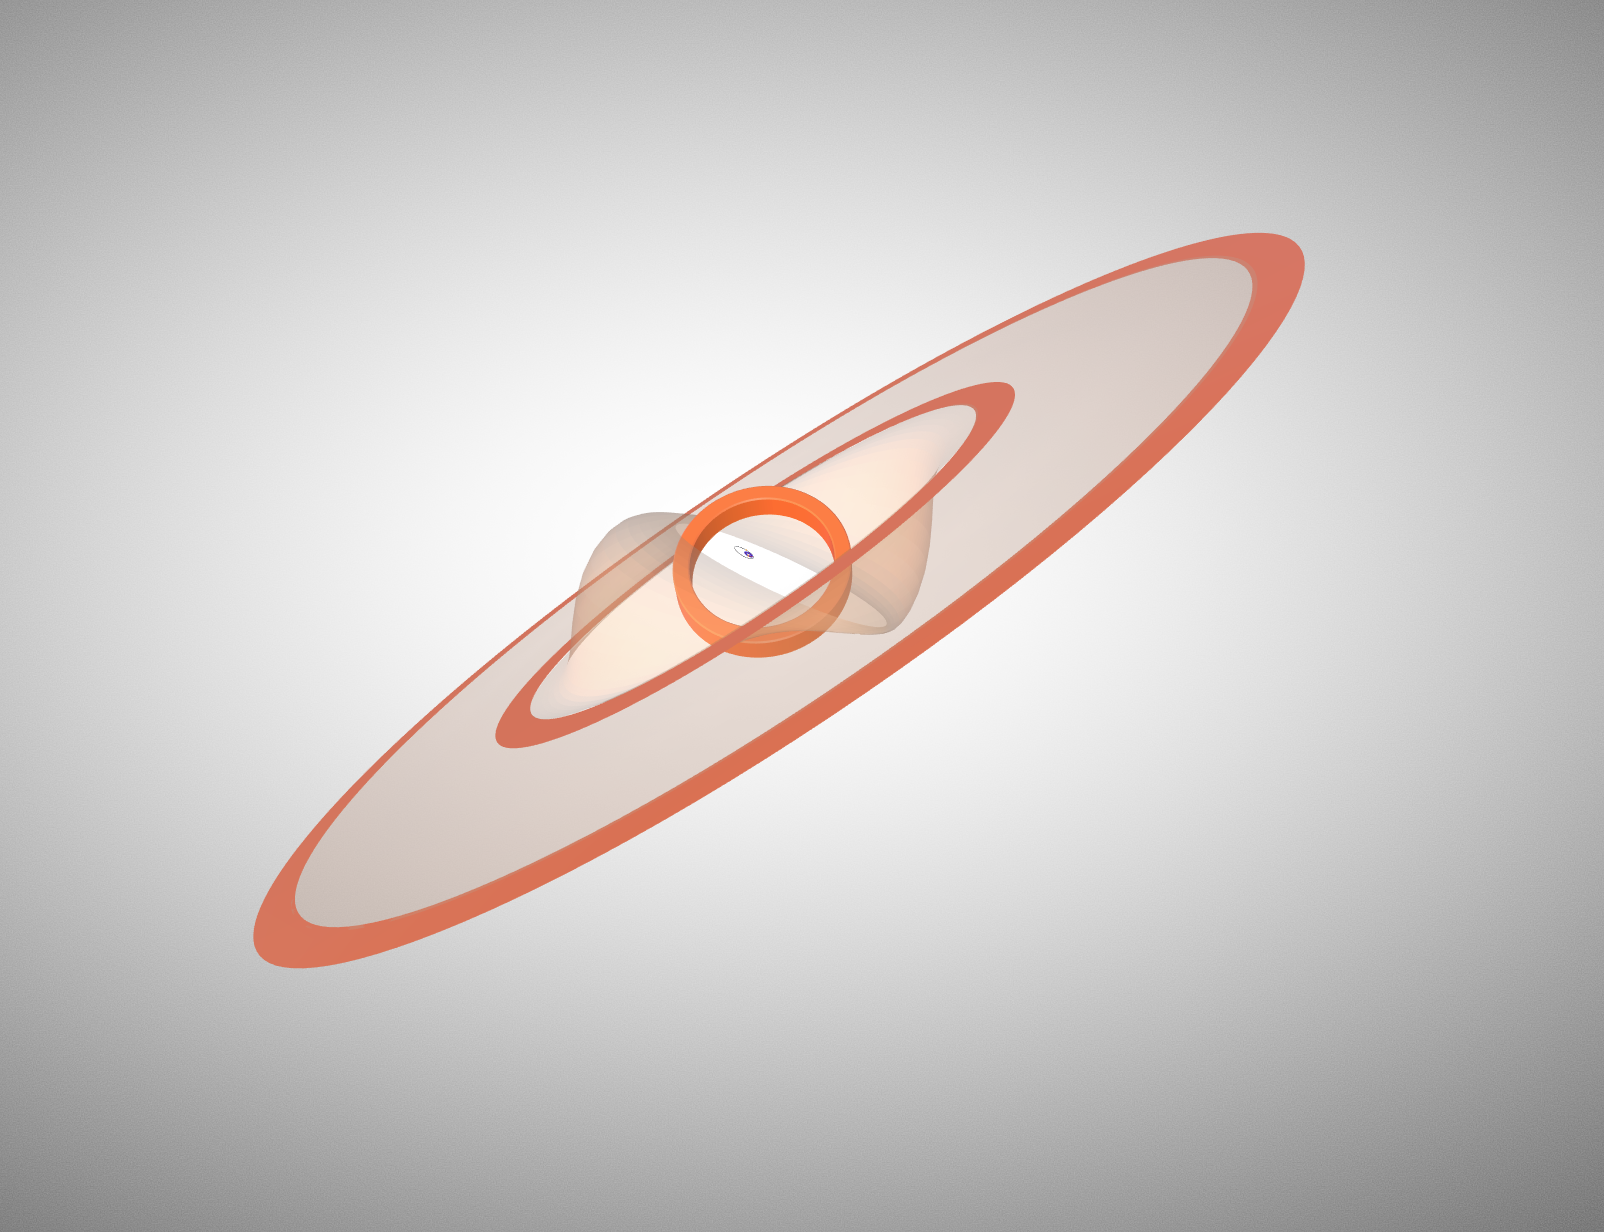

Representation of the disc structure and stellar orbit

Representation of the disc structure and stellar orbit of the GW Orionis triple system, as derived from the ALMA and VLT observations by Kraus et al. Orange rings are the (misaligned) rings seen by ALMA. The transparent surfaces correspond to the lower-density dust filaments that connect the rings and that dominate the emission in scattered light.

Credit: Kraus et al., 2020; NRAO/AUI/NSF